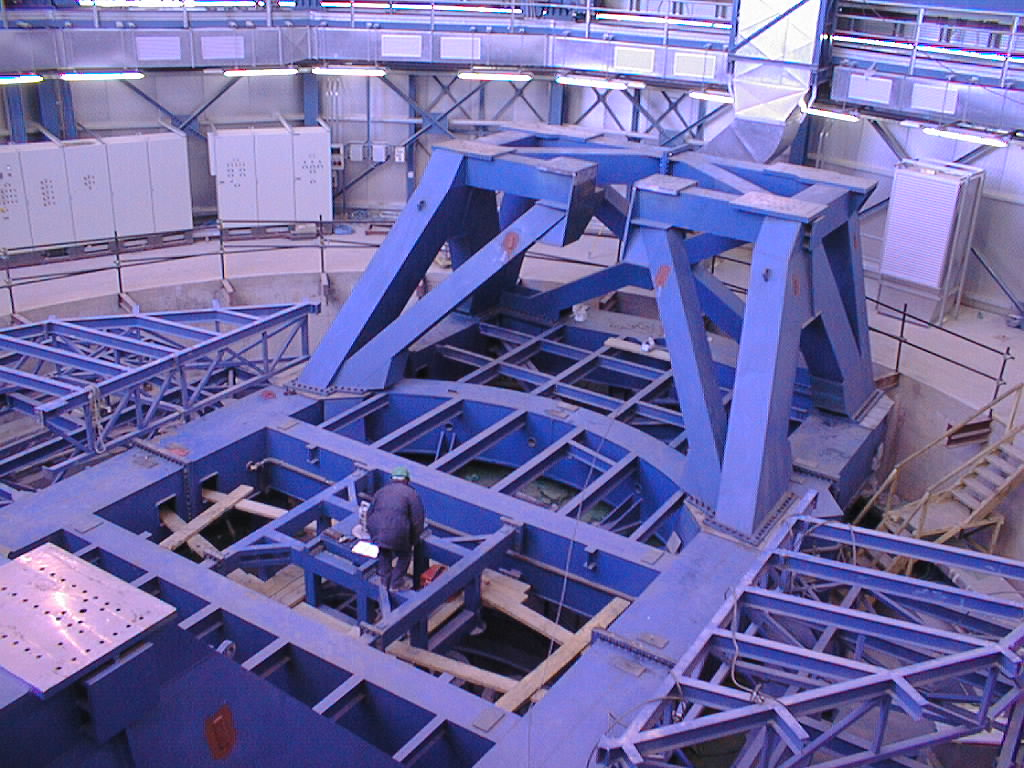

VLT UT1 telescope structure

The bottom of the telescope structure of Unit Telescope 2 is now in place.

Credit: ESO